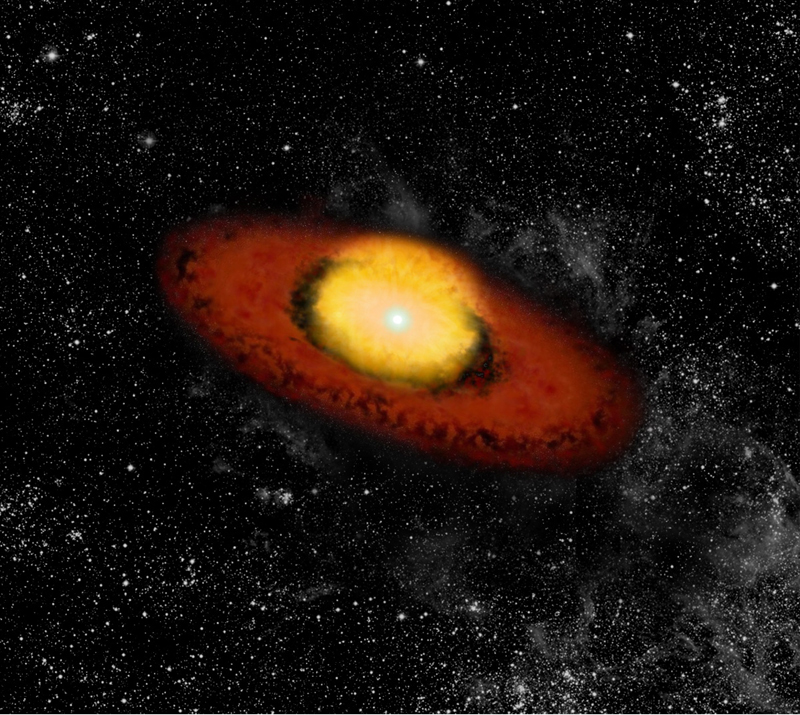

The B[e] supergiant CPD -57º2874 (artist's view)

AMBER instrument on VLTI probes the environment of the old B[e] supergiant CPD -57º2874.

Credit: ESO